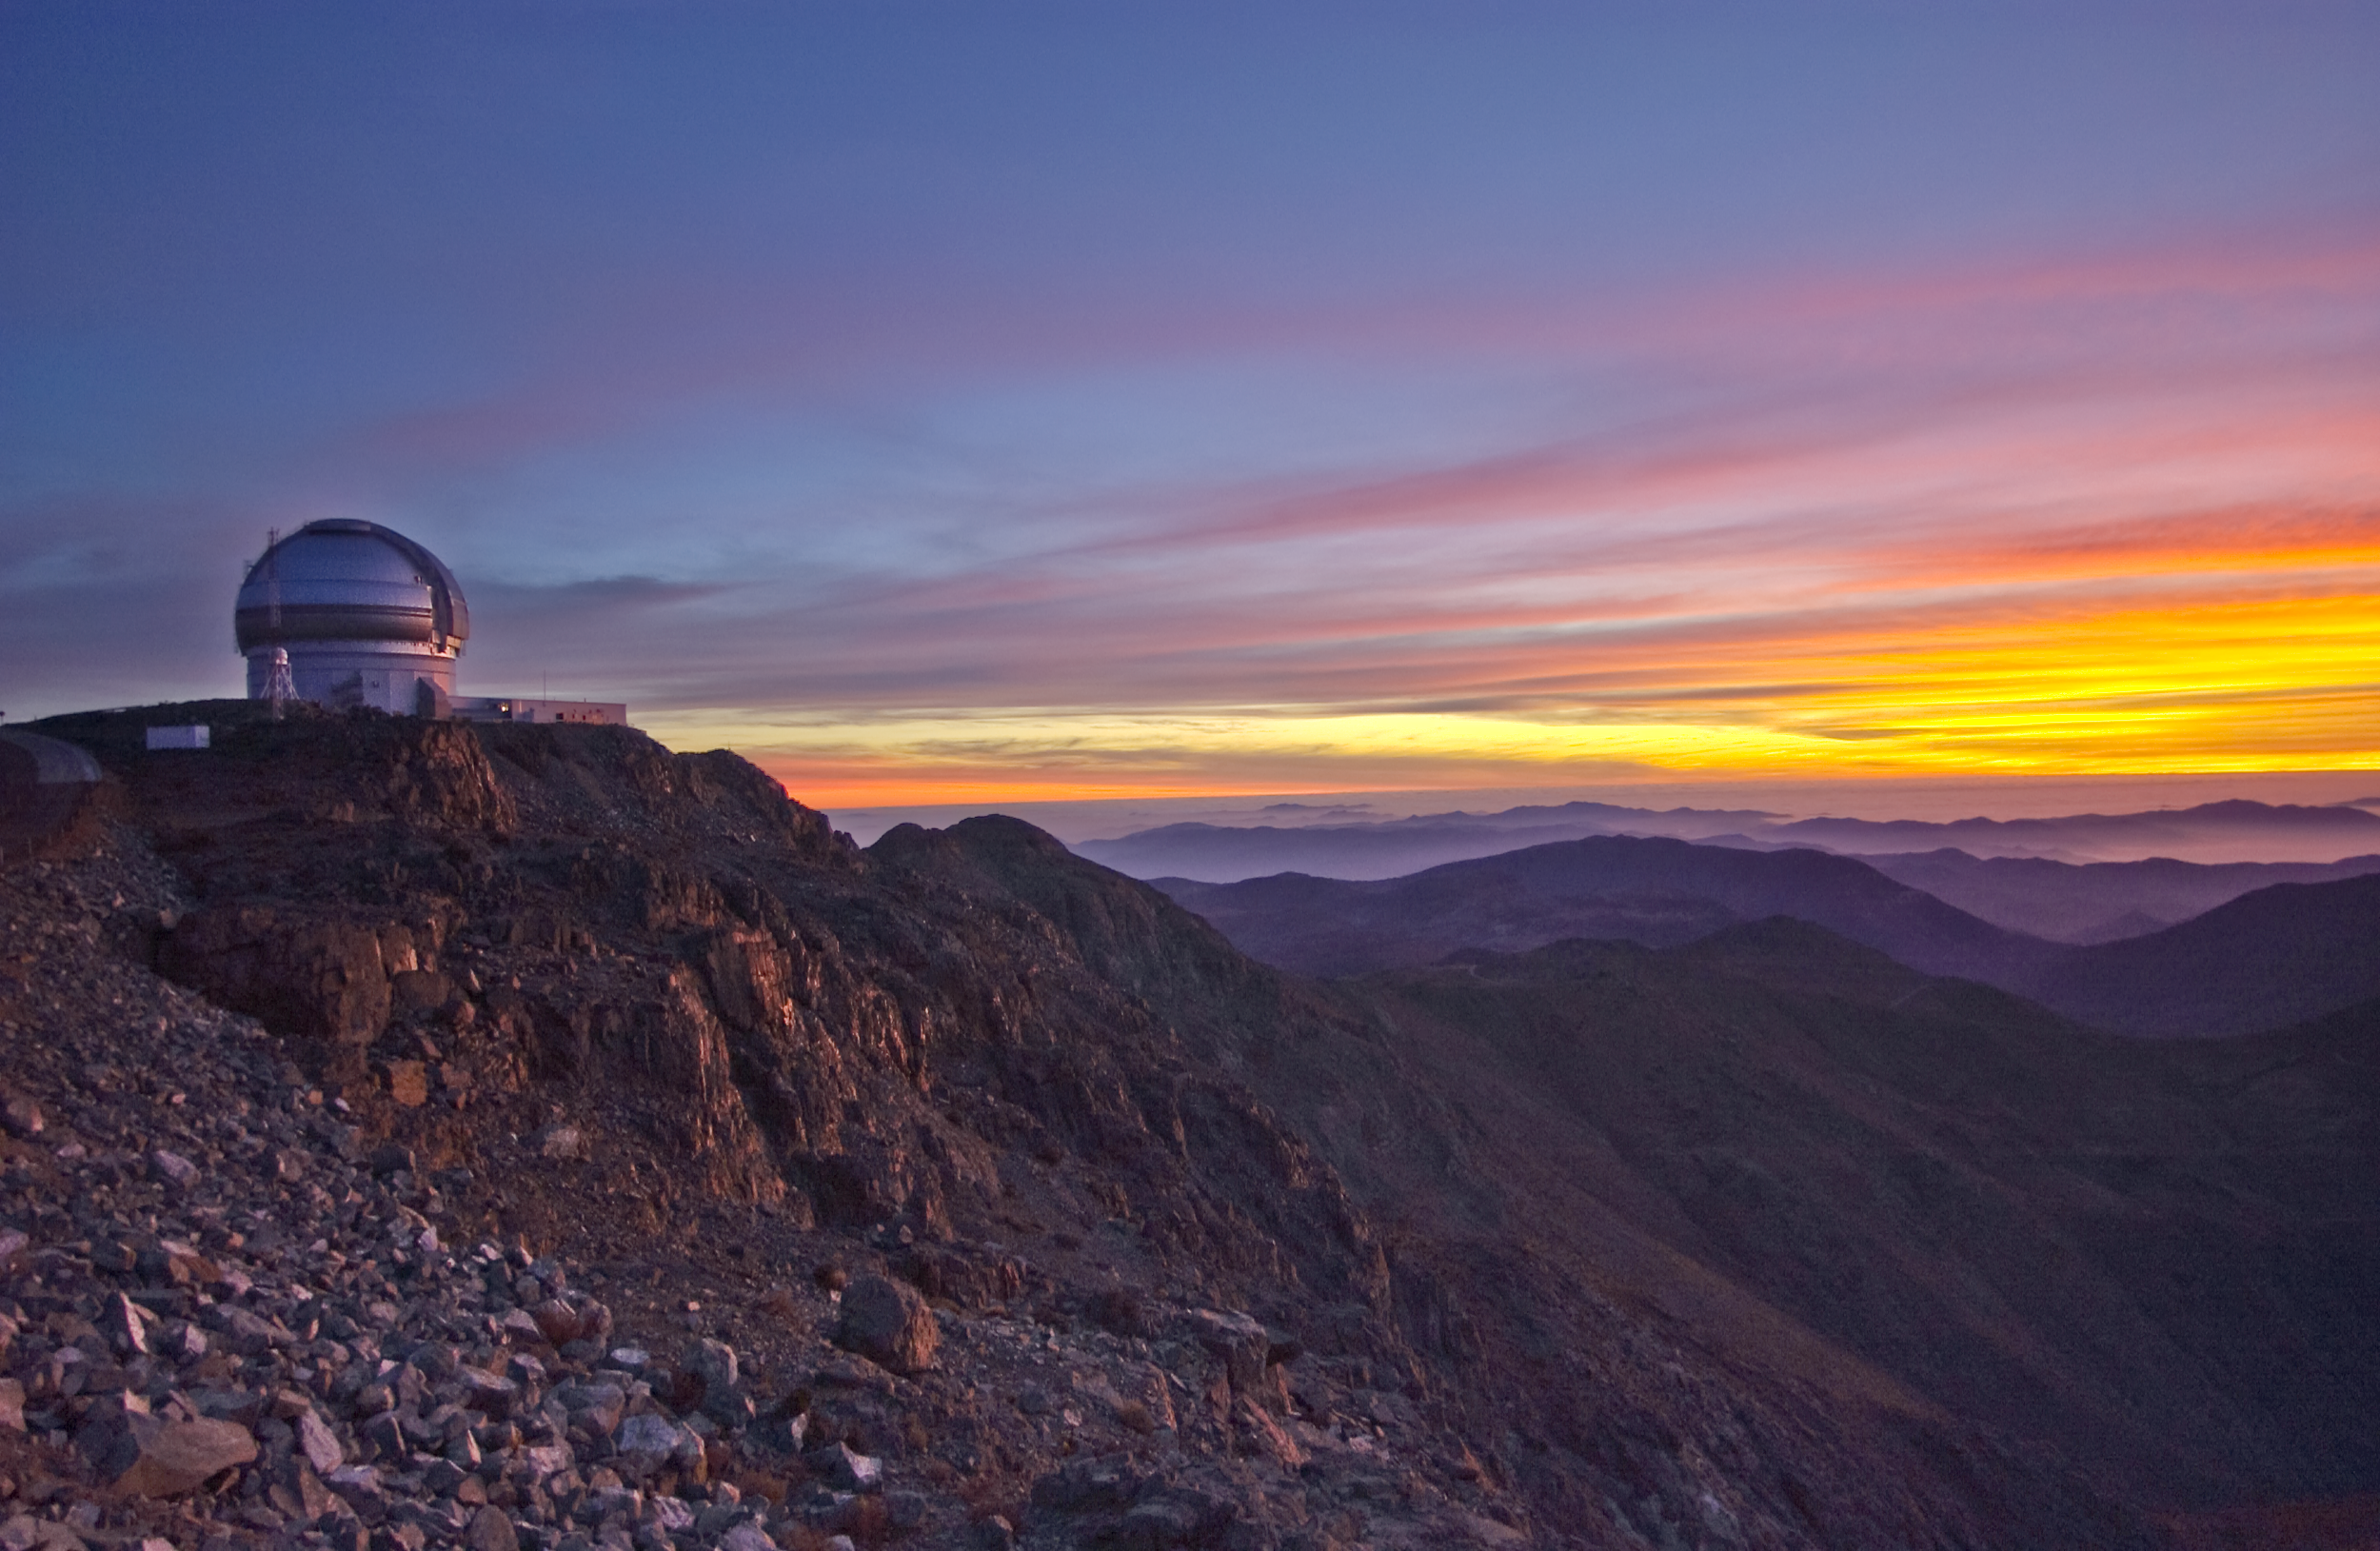

Sunset over Cerro Pachón

Credit: International Gemini Observatory